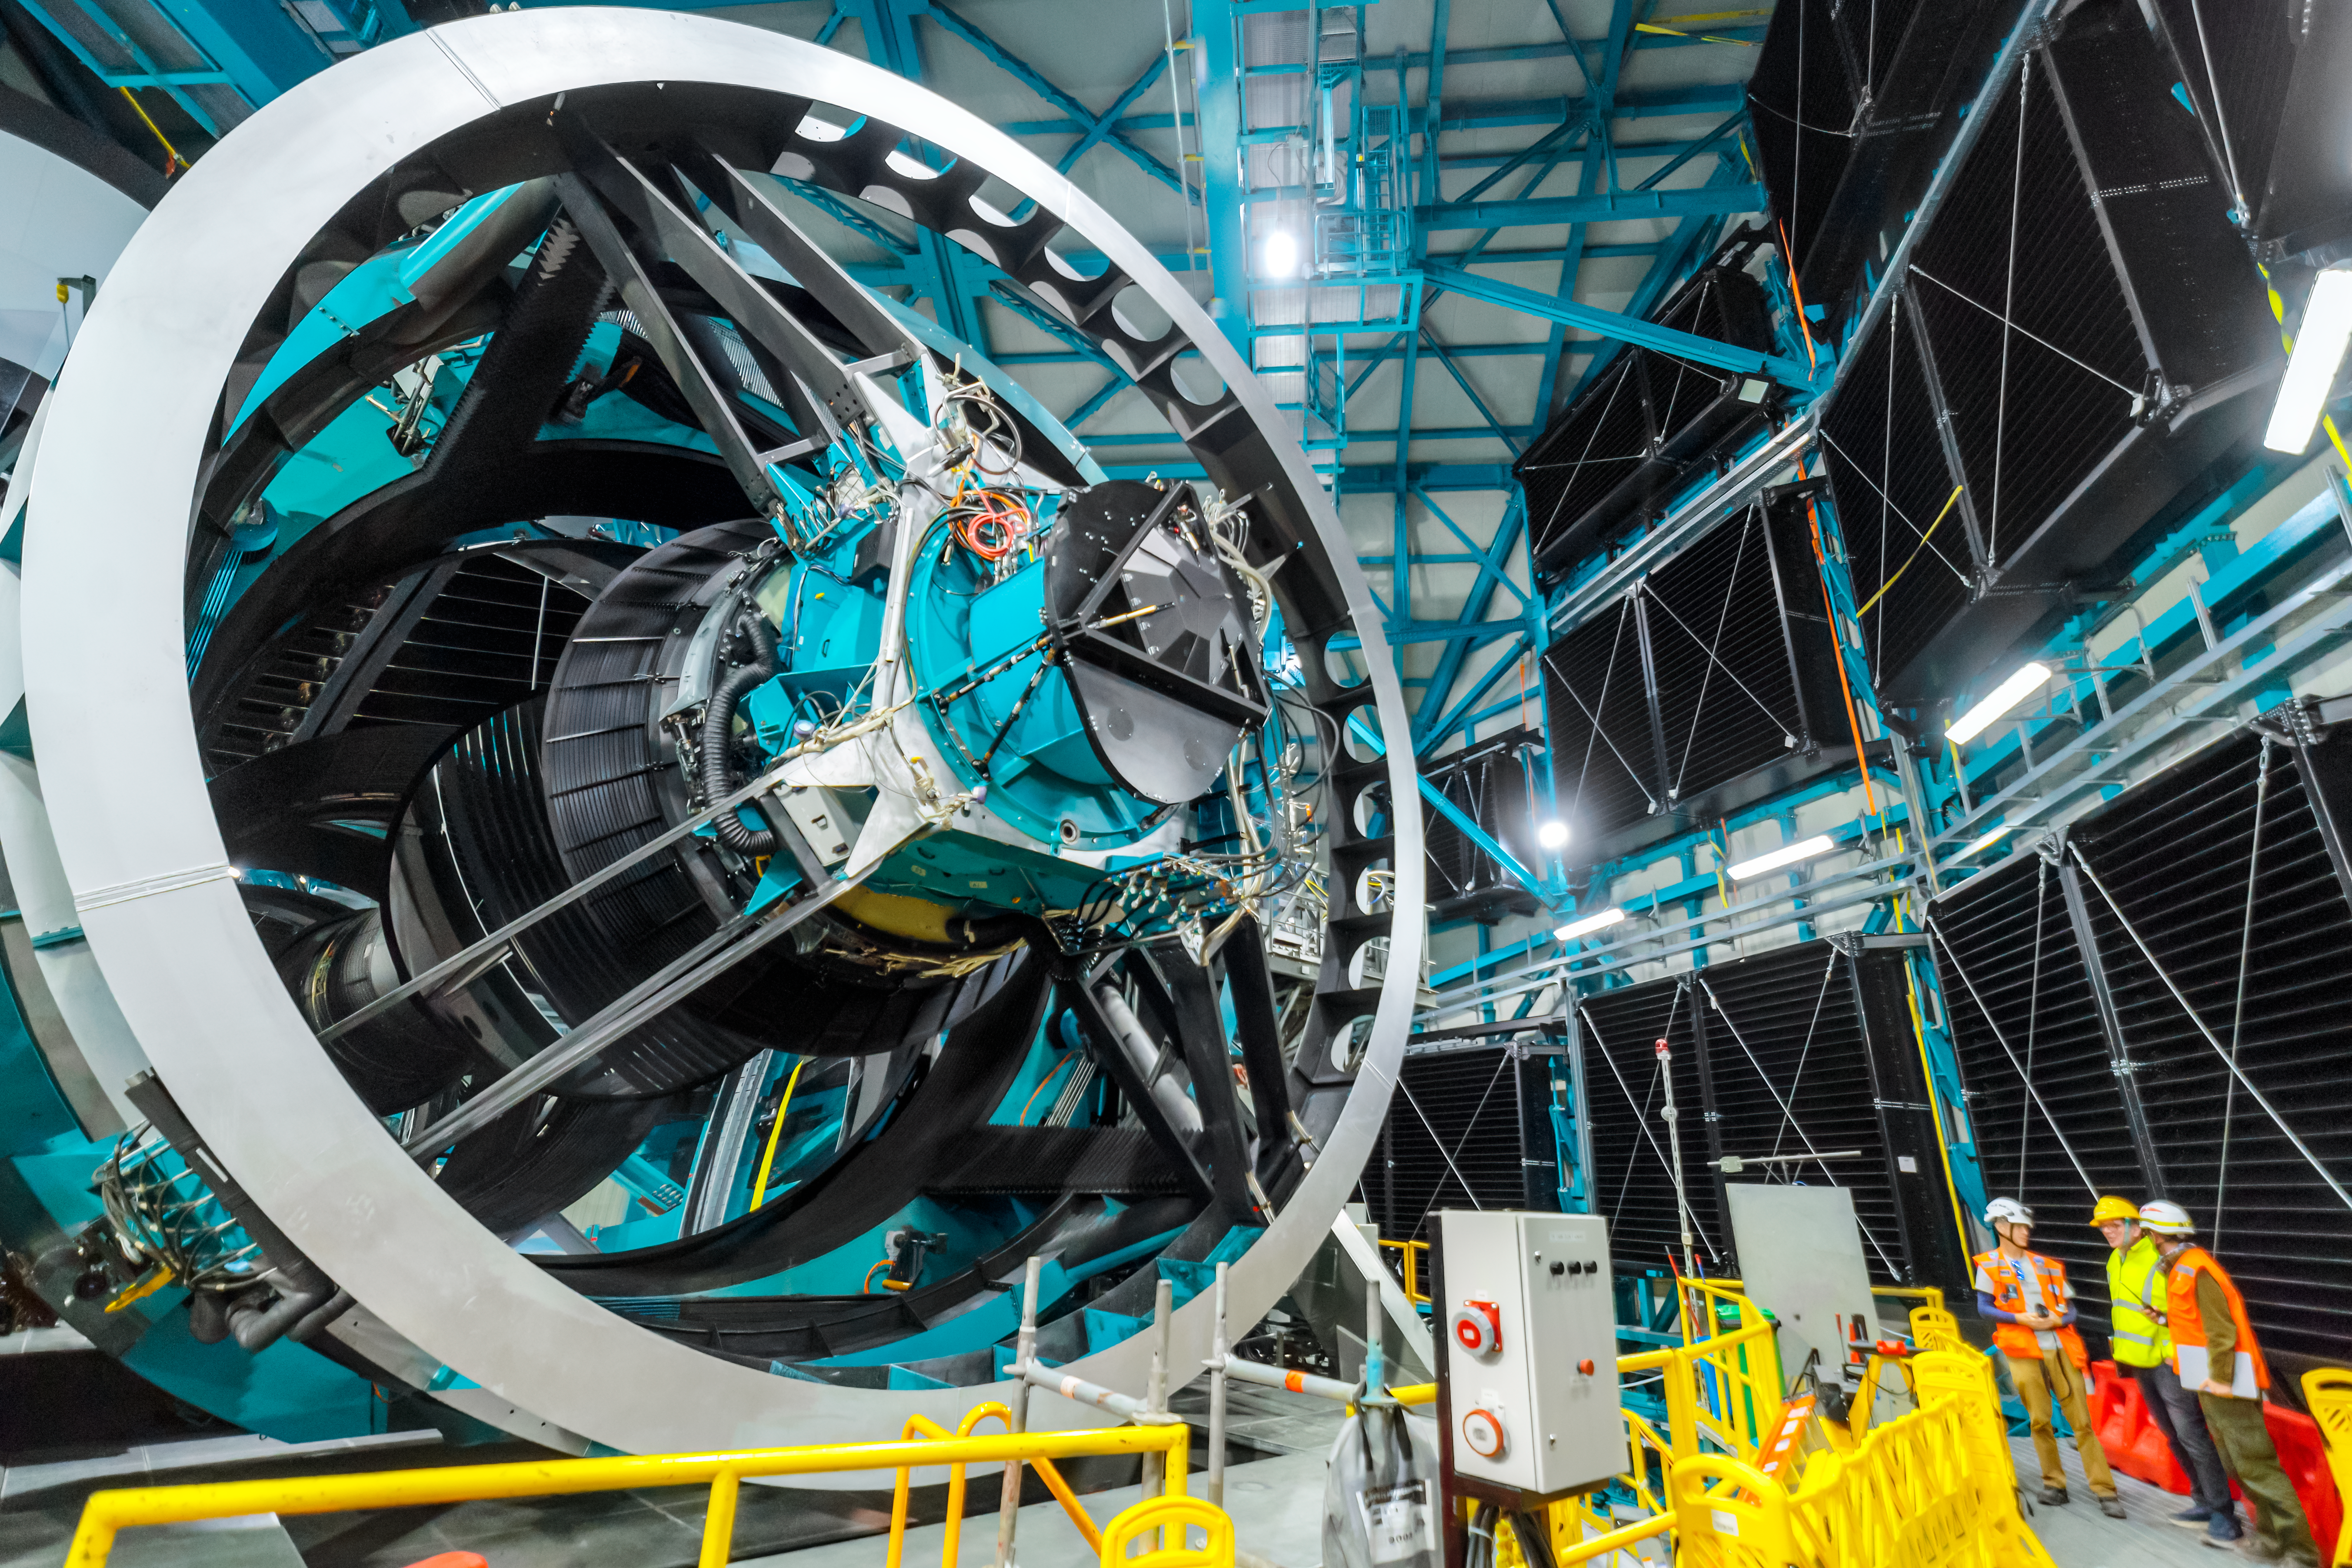

Rubin During First Look Observing Campaign

The Simonyi Survey Telescope inside NSF–DOE Vera C. Rubin Observatory during the First Look Observing Campaign.

Credit: RubinObs/NOIRLab/SLAC/NSF/DOE/AURA/P. Horálek (Institute of Physics in Opava)